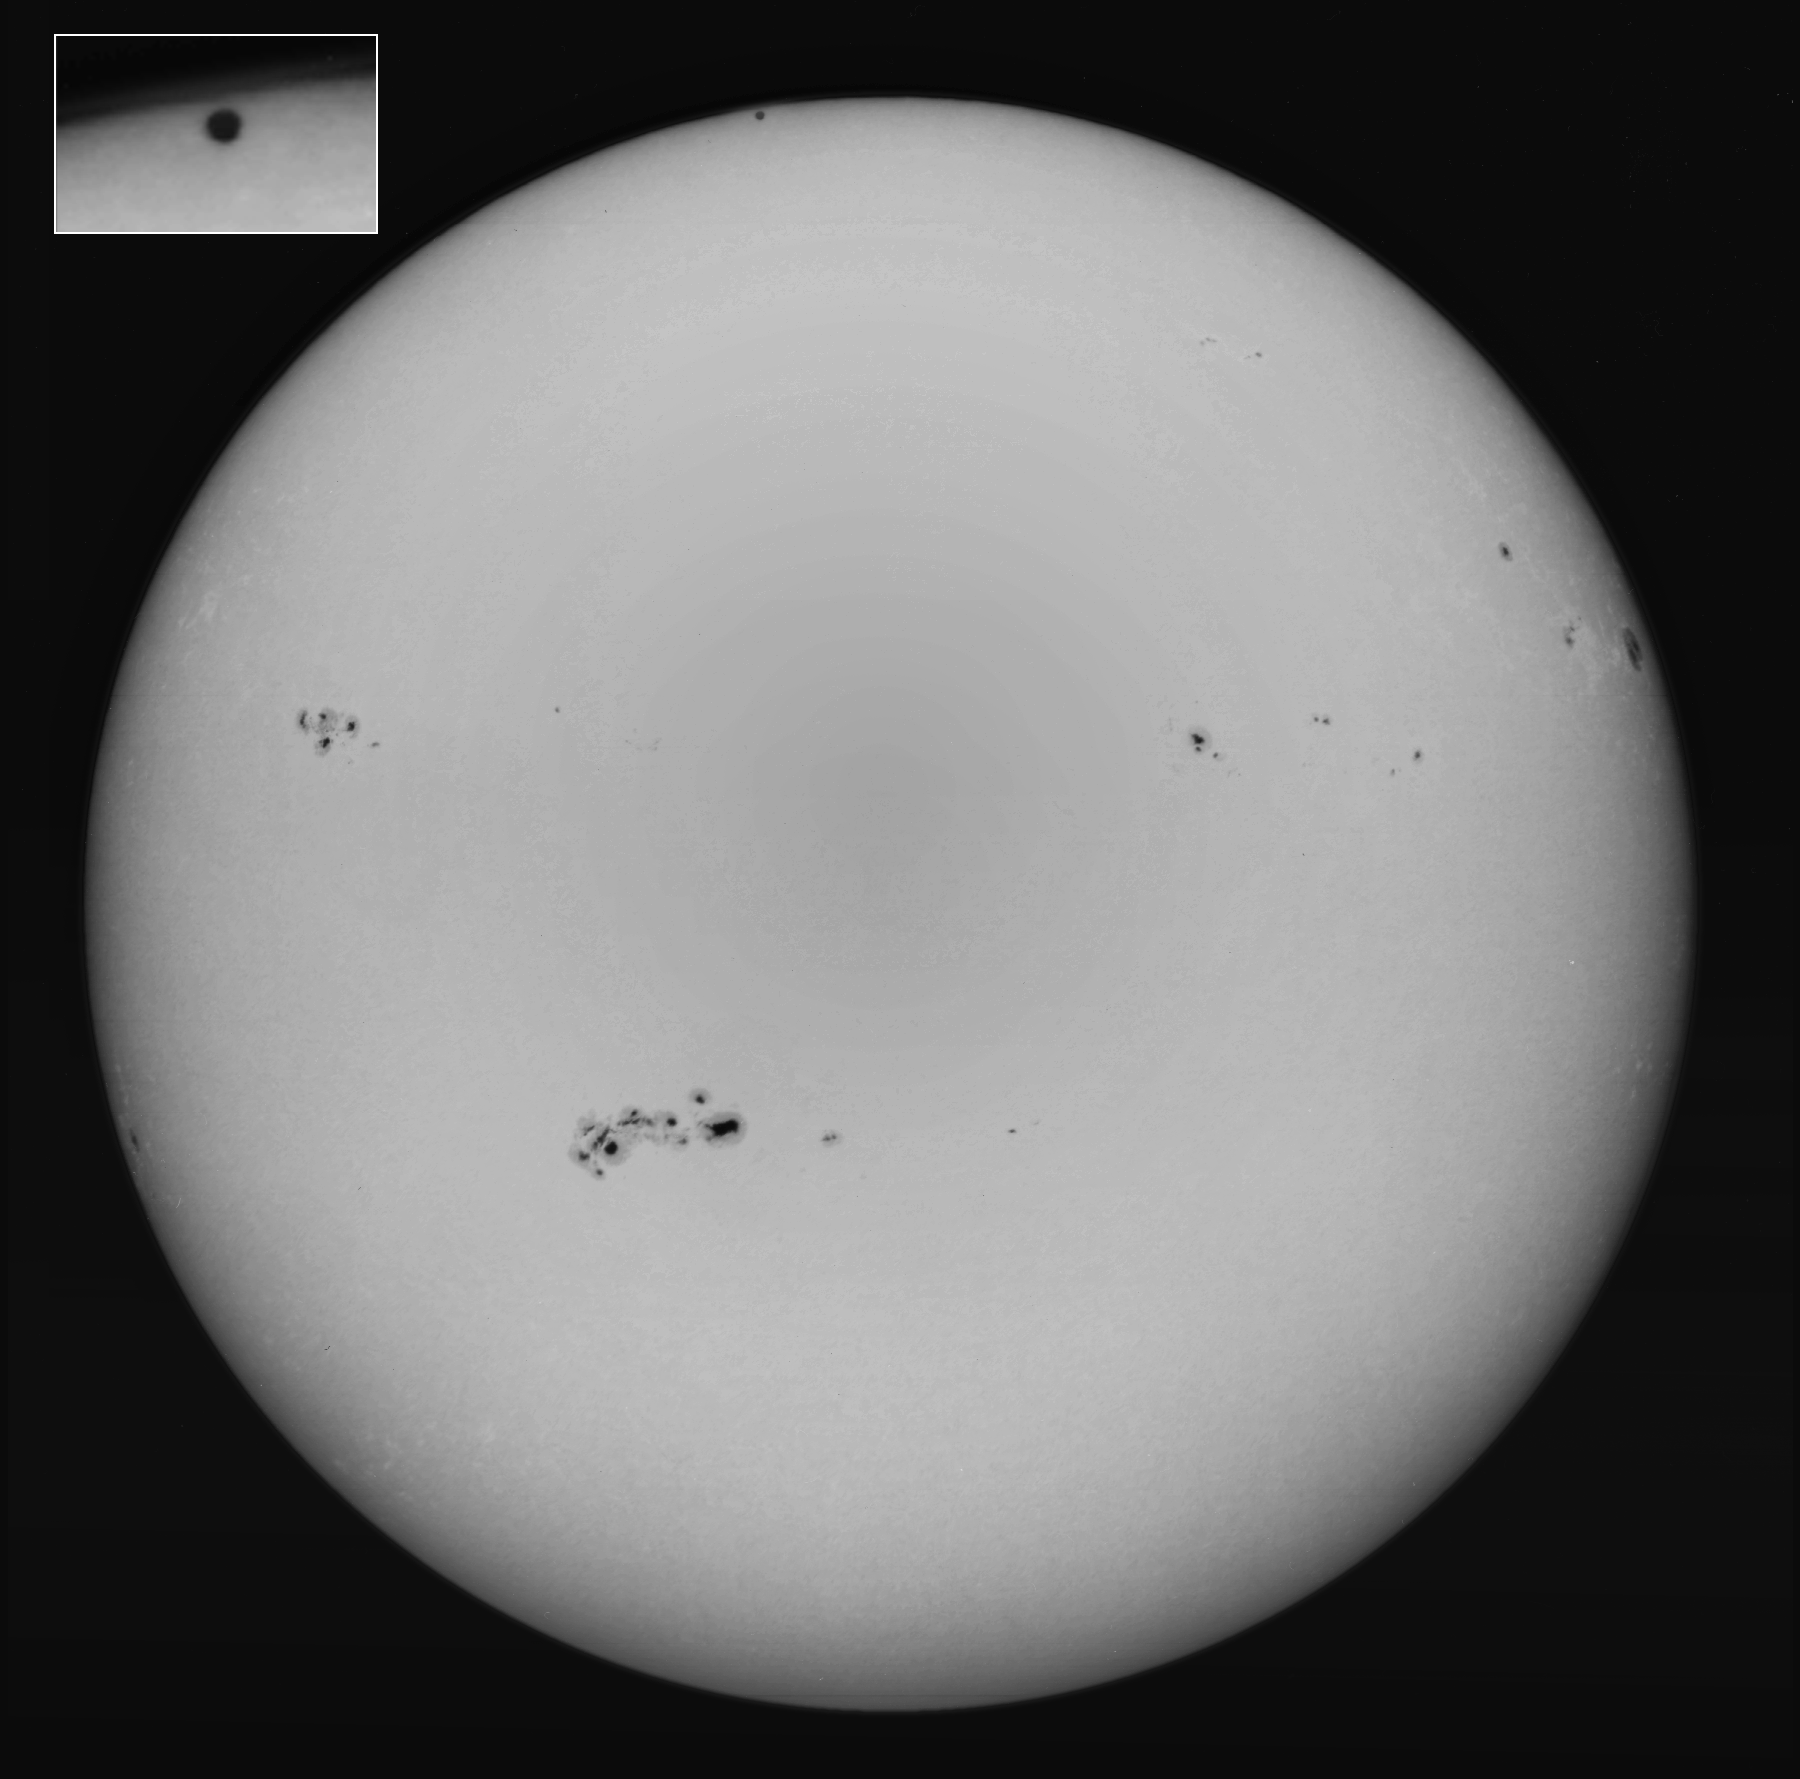

Solar transit by Mercury

This image of Mercury transiting in front of the Sun on November 15th 1999 was taken by Dr. Bill Livingston, using the Kitt Peak Vacuum Telescope.

Credit: Bill Livingston, NSO/AURA/NSF